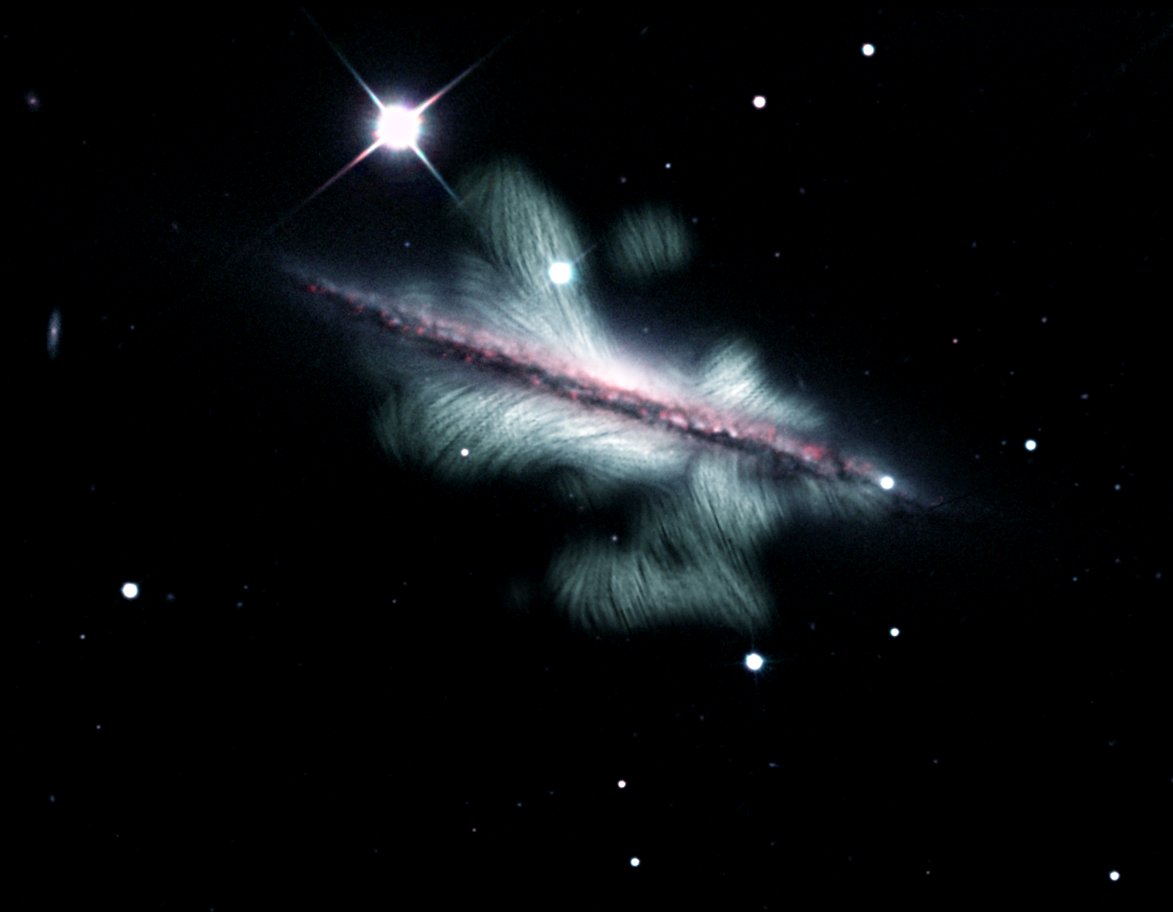

Magnetic Field of a Spiral Galaxy

An image from the VLA dramatically reveals the huge extent of the magnetic field (in green) of a spiral galaxy seen edge-on from Earth.

Credit: Y. Stein (CDS), NRAO, SDSS, KPNO 0.9m, J. English (U. Manitoba), R.-J. Dettmar and A. Miskolczi (Ruhr U.), R.J. Rand (U.N.M.), and J. Irwin (Queen’s U.).